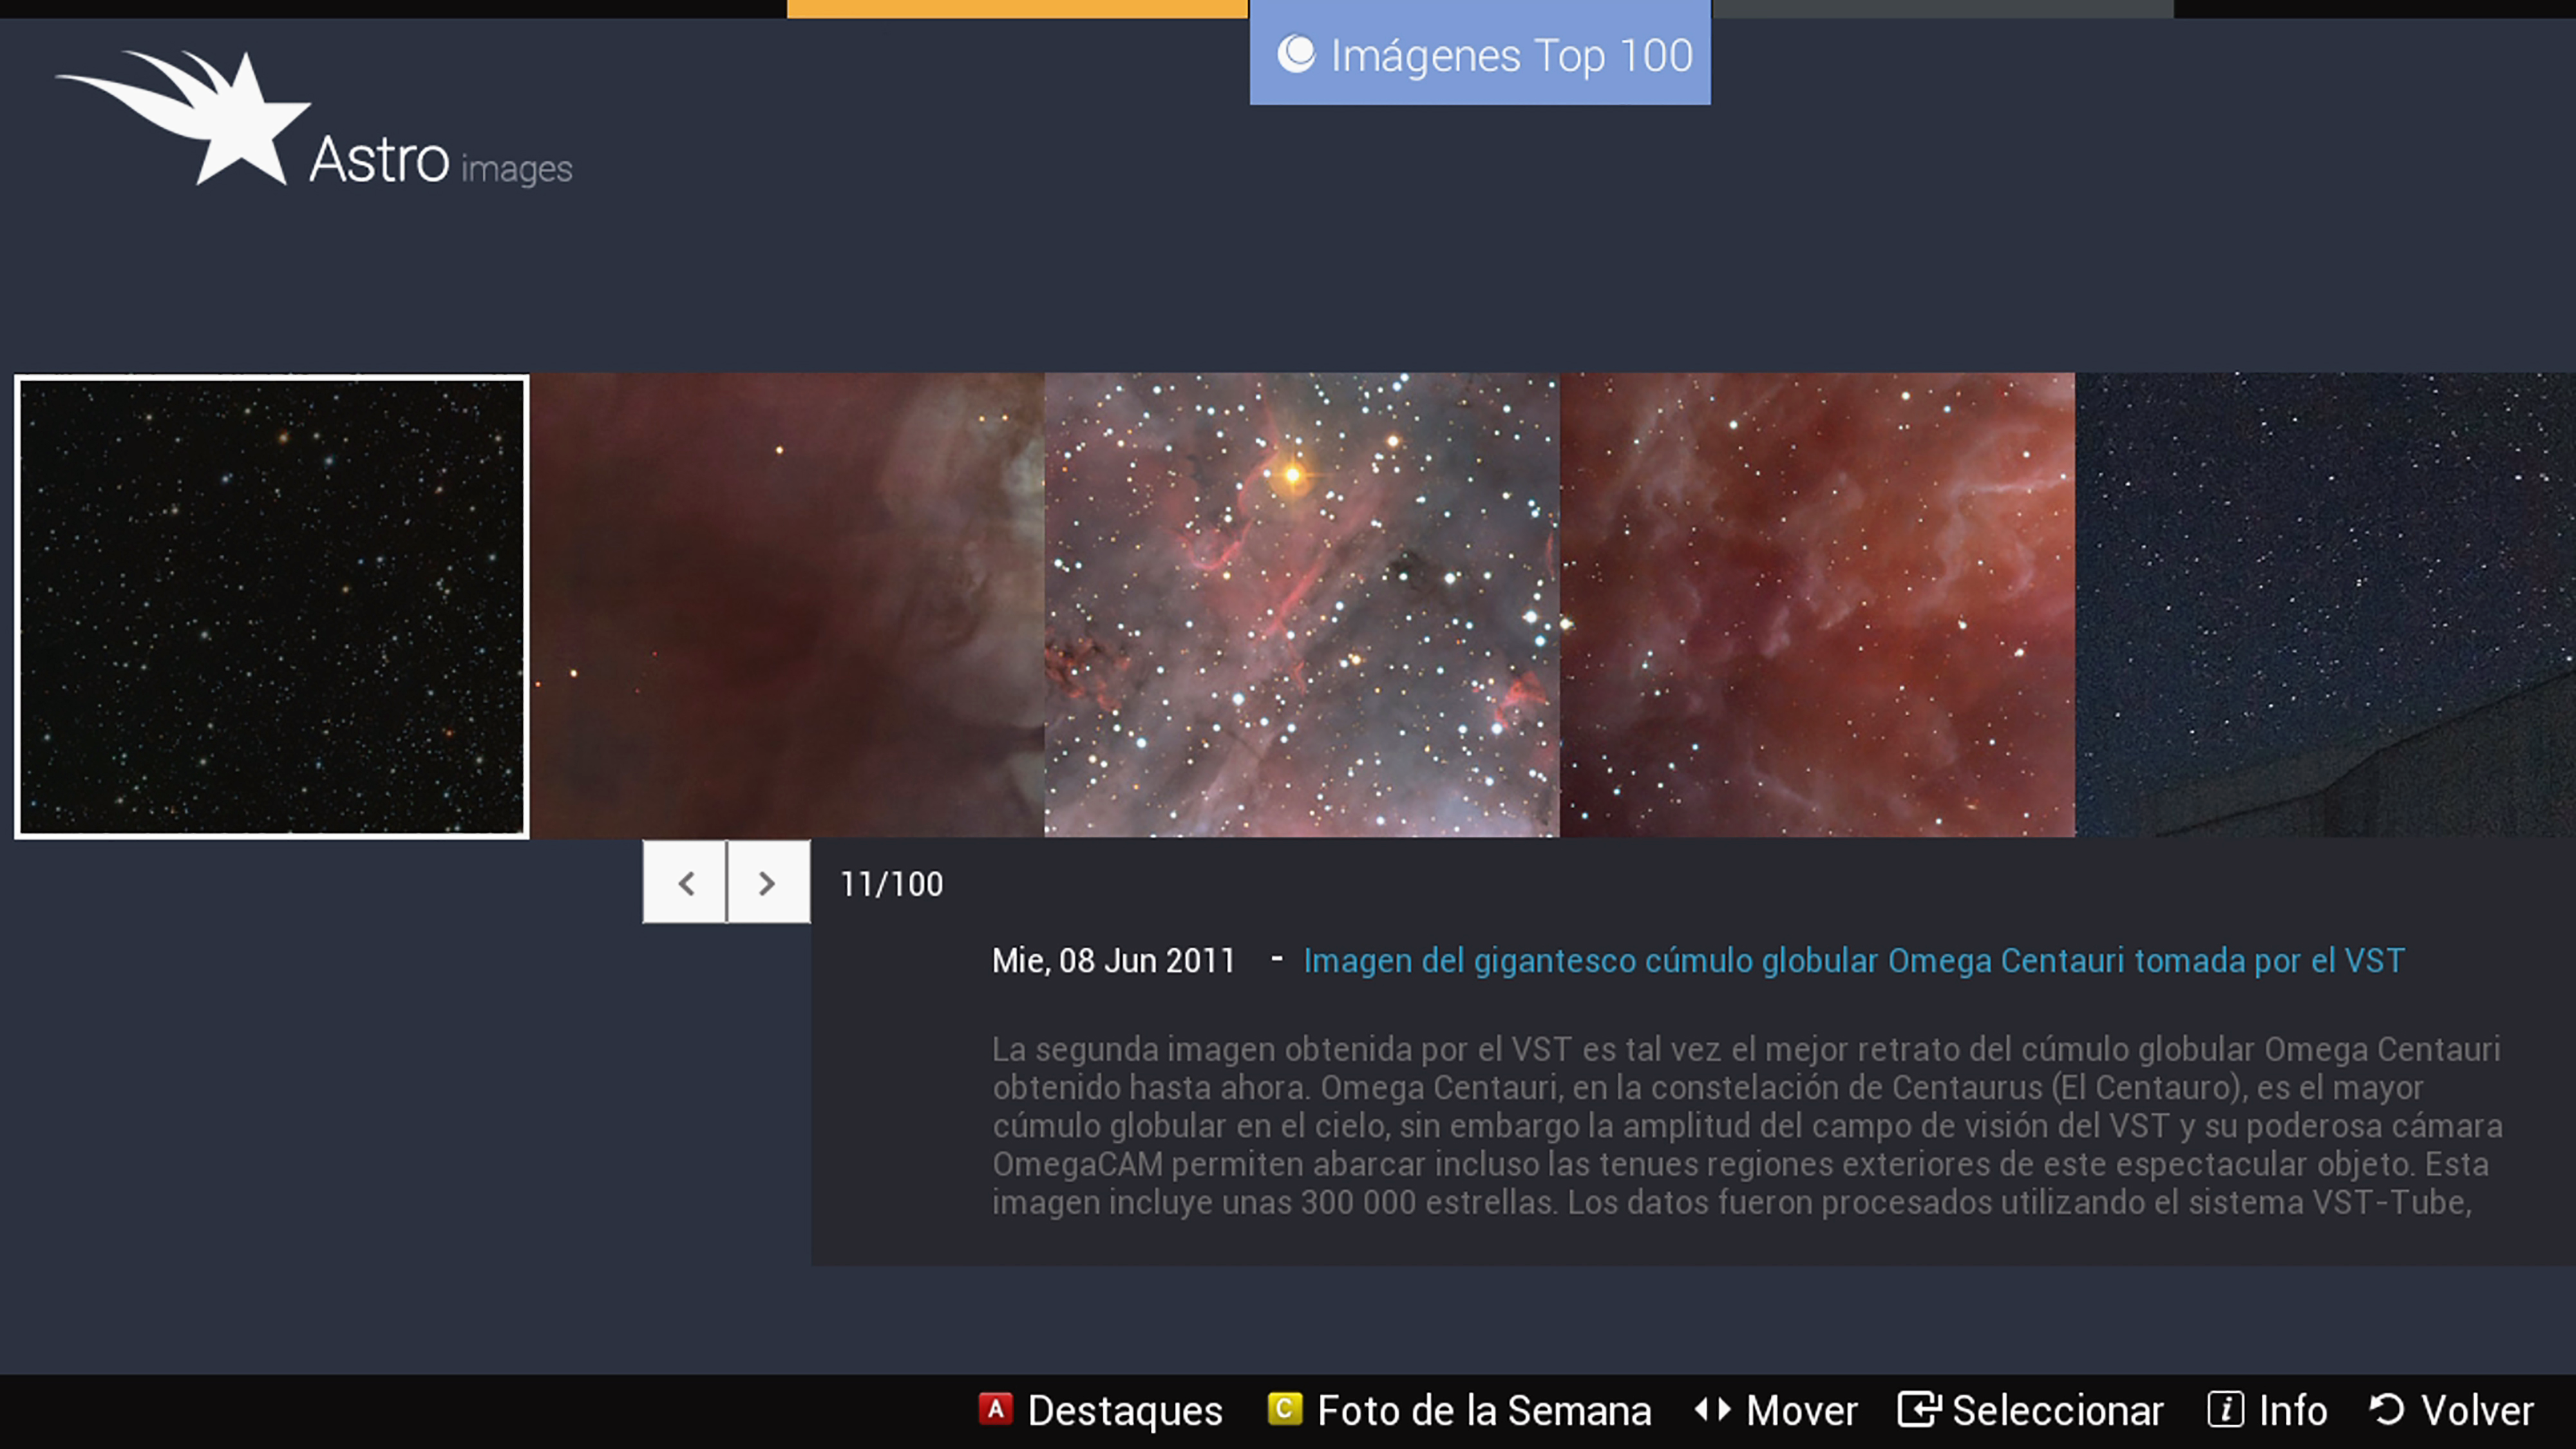

Screenshot of astroimages application for smartTVs

Screenshot of Astroimages Application for SmartTVs

Credit: ESO